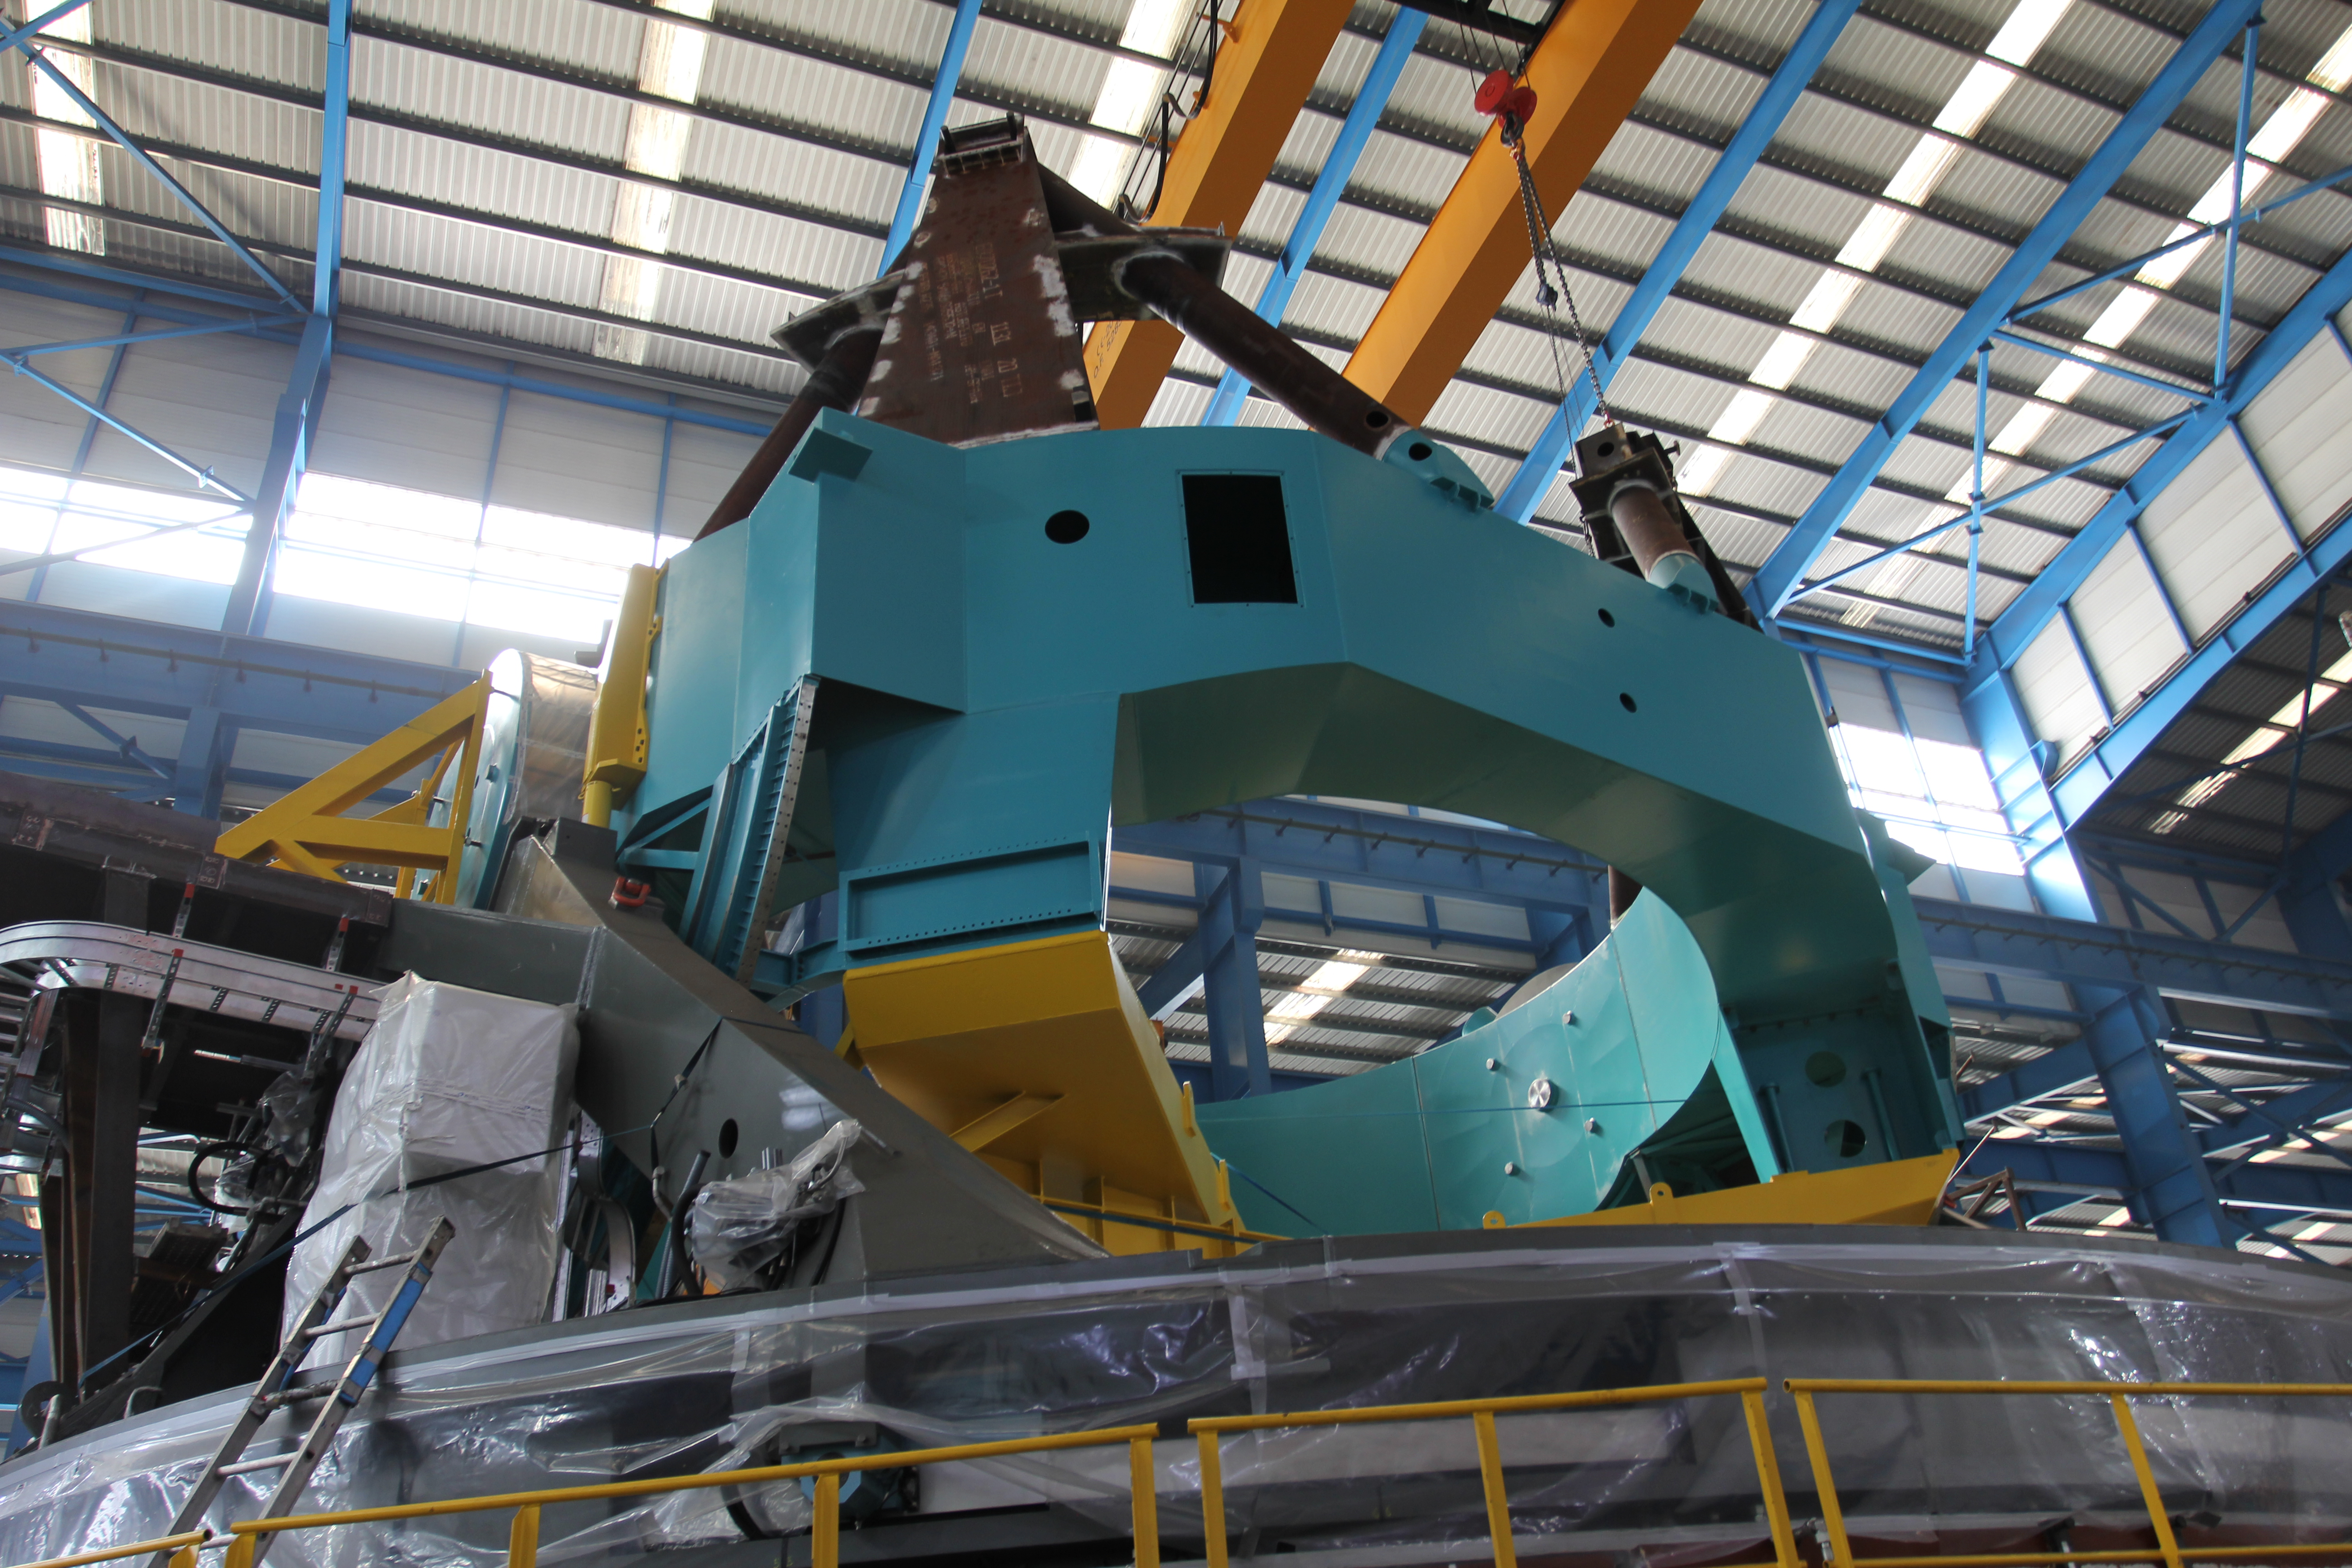

TMA Integration

Members of the Telescope & Site team visited Telescope Mount Assembly (TMA) subcontractor Asturfeito in September, where full-scale integration of the elevation structure onto the azimuth assembly is in progress. Current and near-term scheduled work on the TMA includes verification of component fit and function, continued installation of the top end of the telescope, and installation of the electrical and fluid systems. This work is all ramping up to support factory testing near the end of this year.

Credit: Rubin Observatory/NSF/AURA